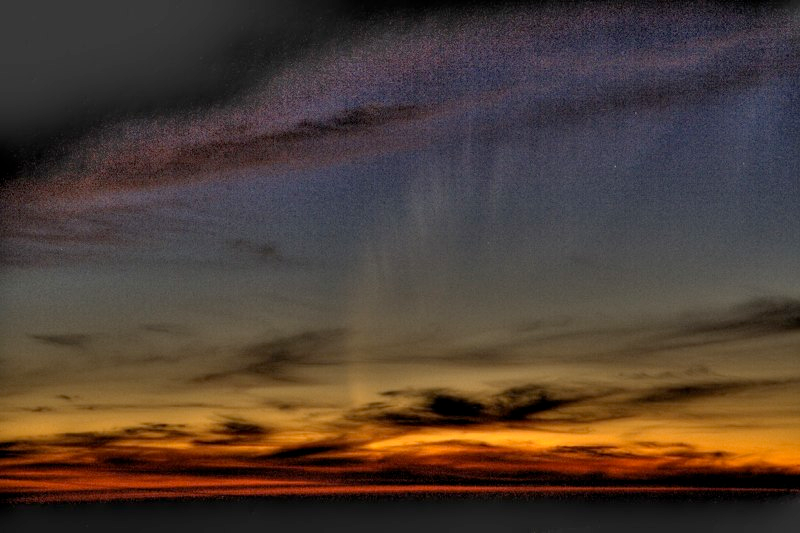

Comet McNaught

Images collected by ESO staff of the very bright comet McNaught that was visible in Europe early January 2007 and is presently visible from the Southern Hemisphere.

Credit: ESO